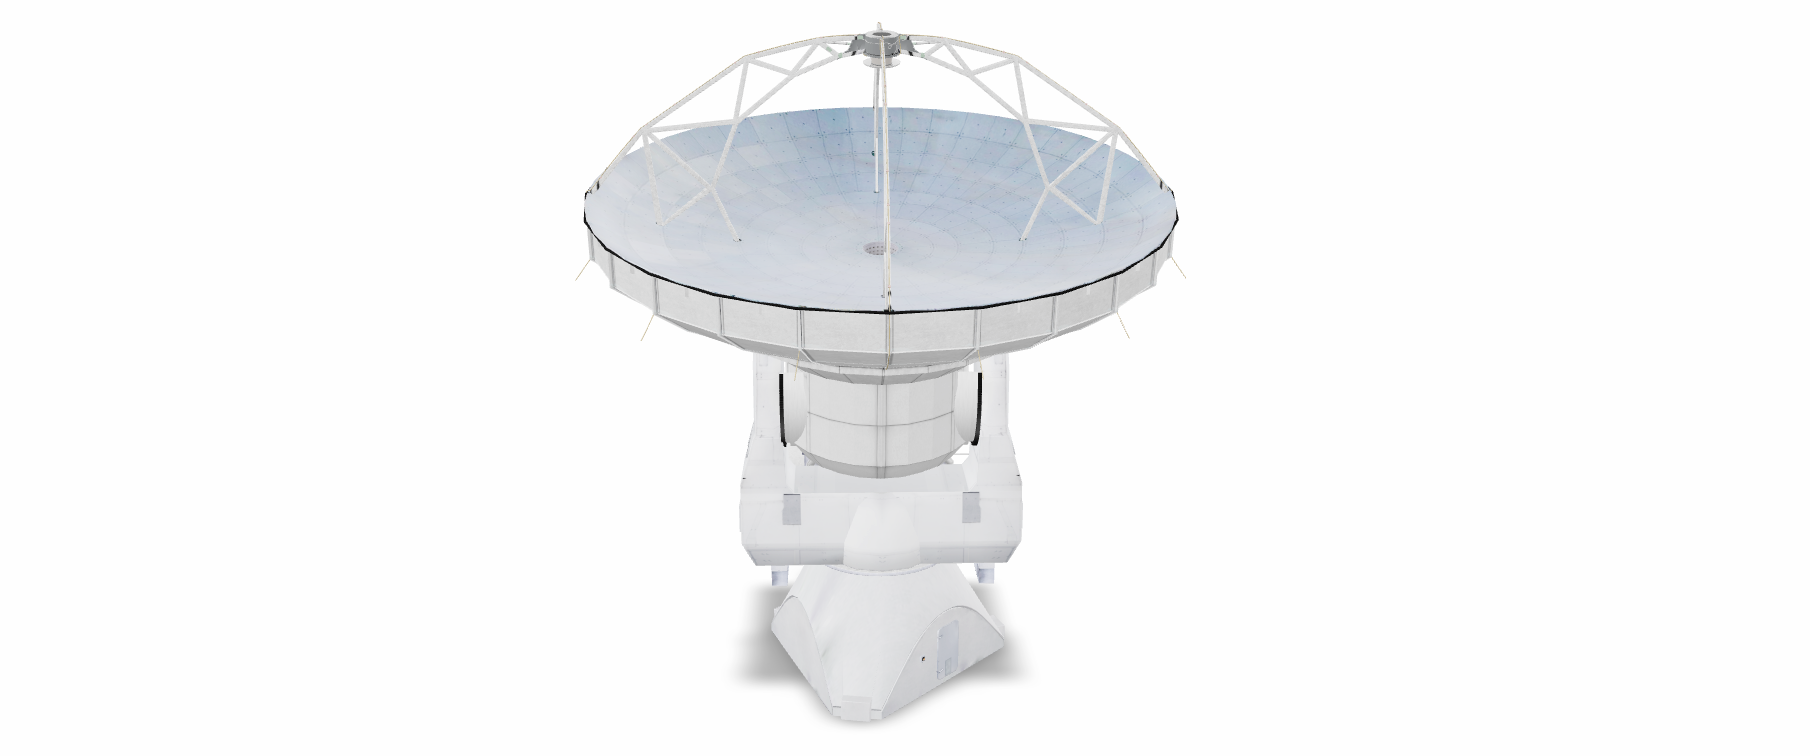

ALMA North American Antenna Model for AR

Credit: NRAO/AUI/NSF